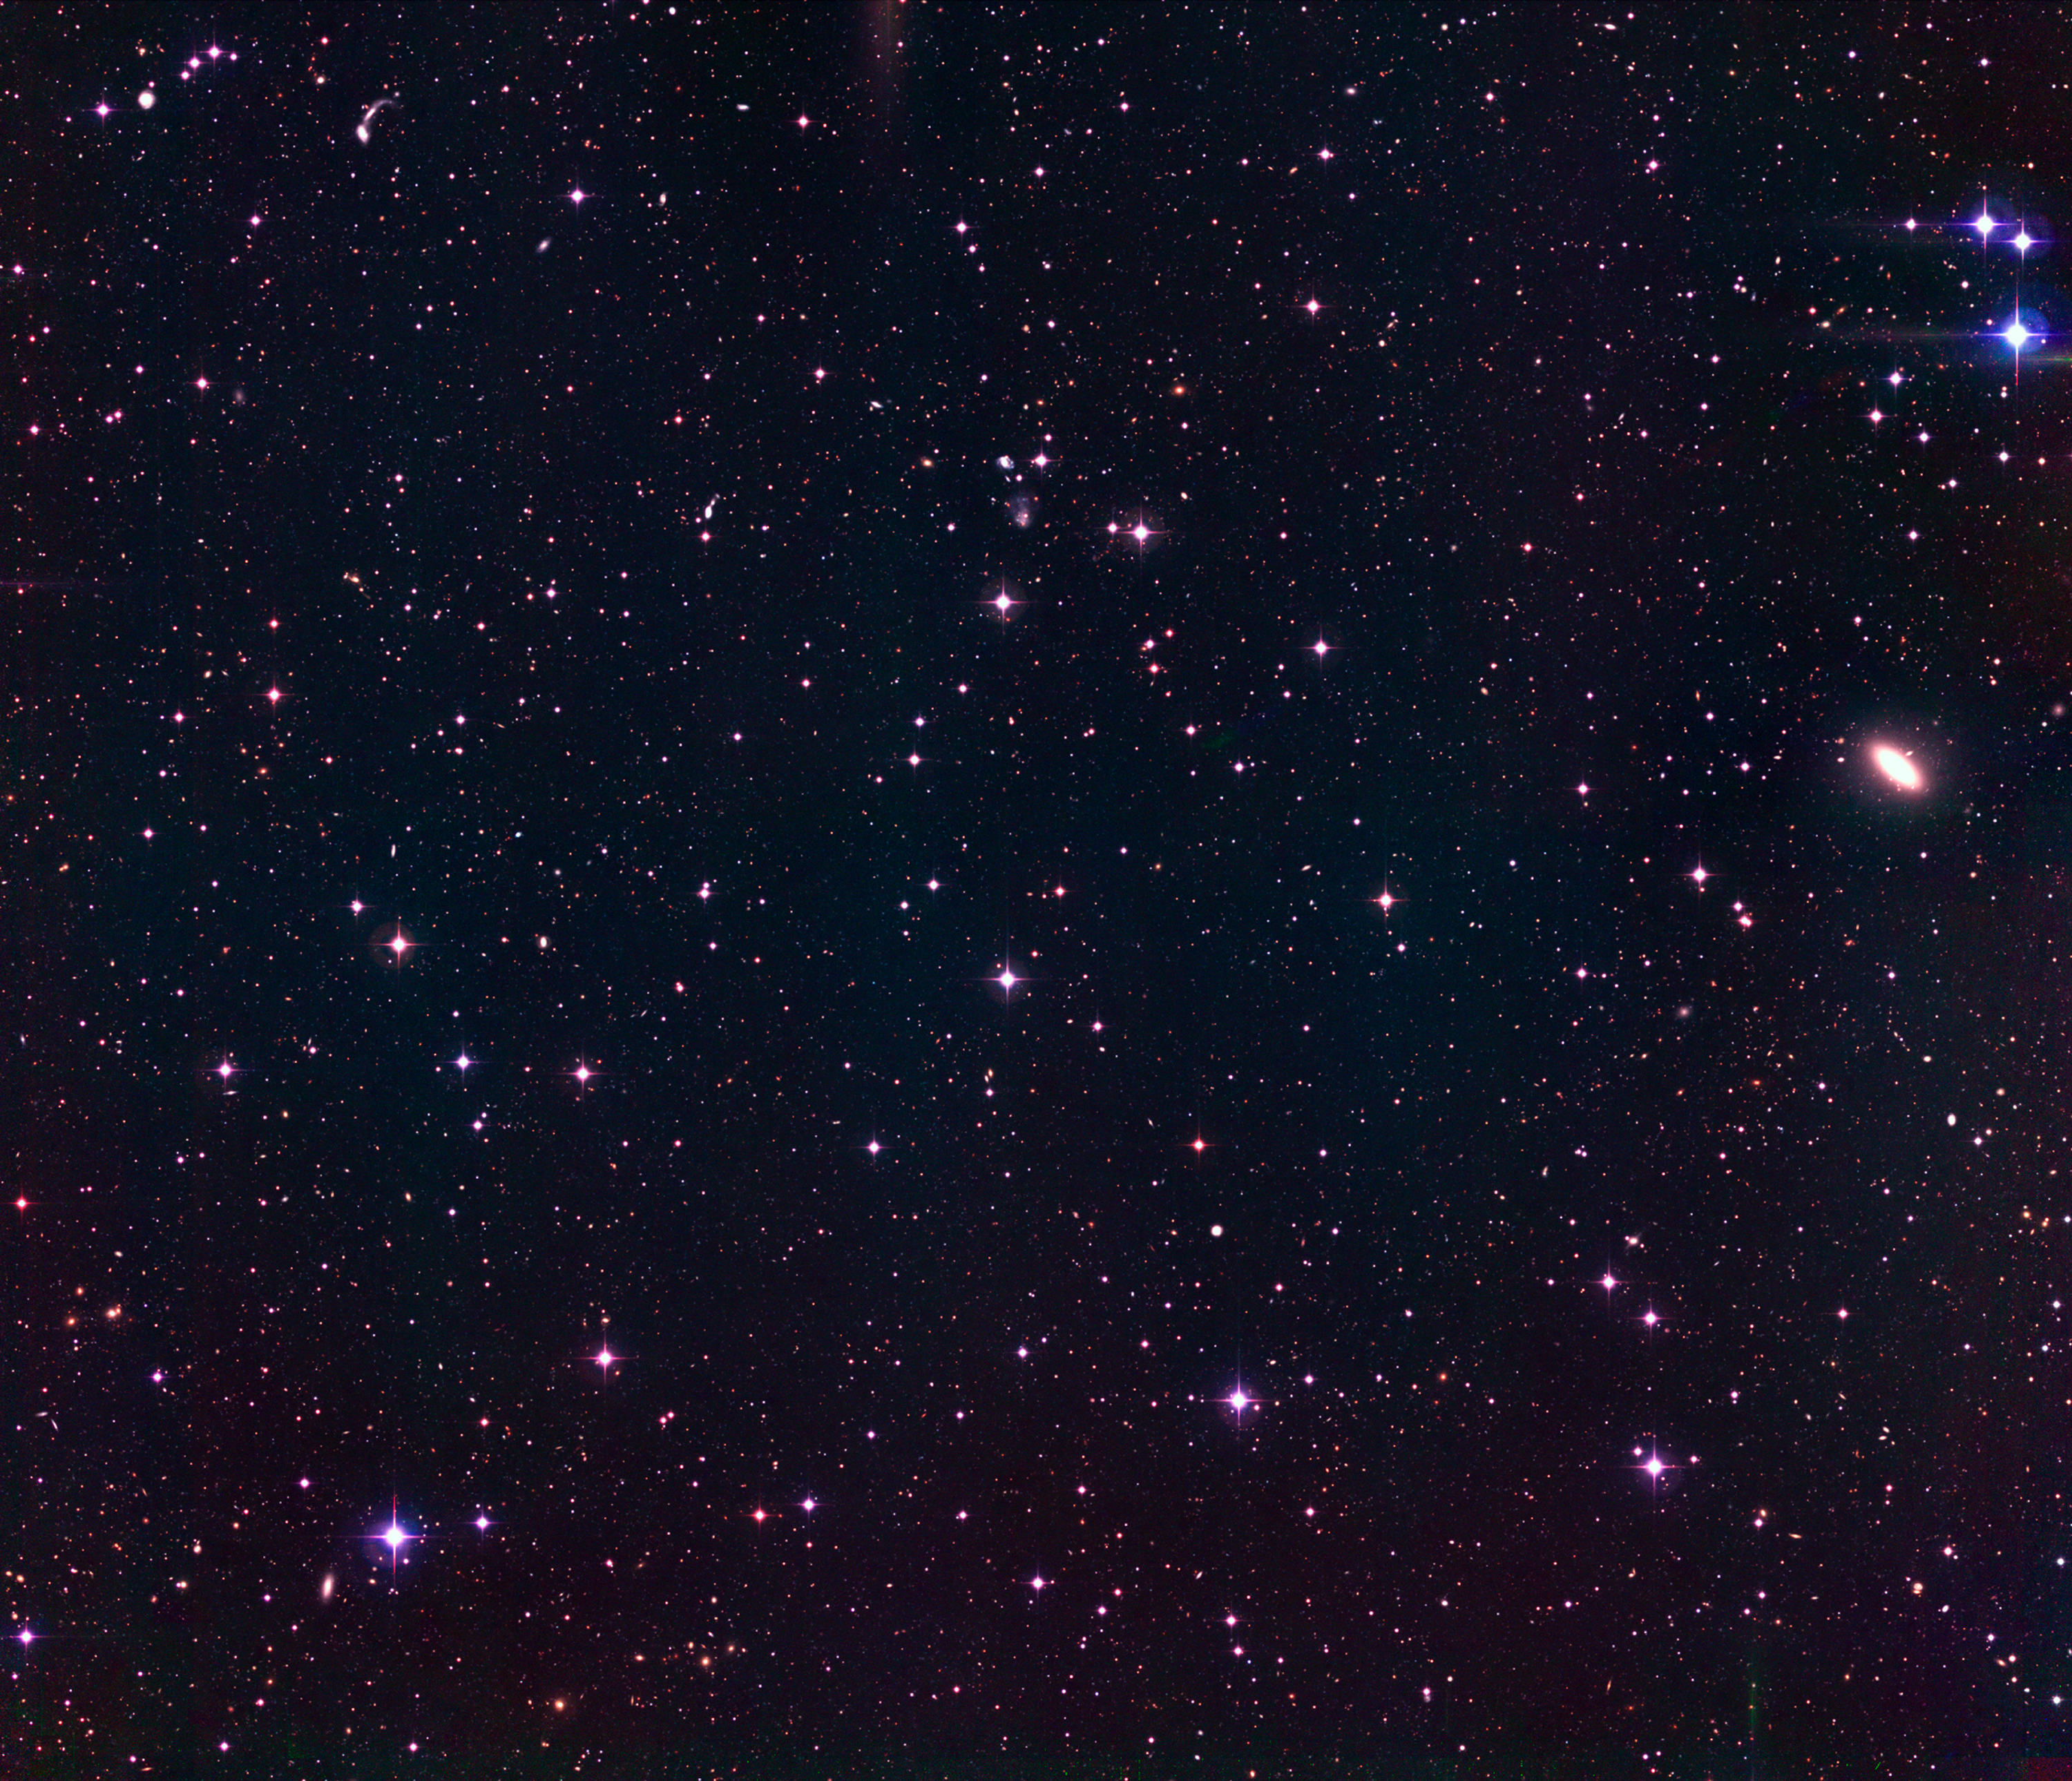

The Capodimonte Deep Field

This is a three-colour image of about 1/4 of the Capodimonte Deep Field (OACDF) obtained with the Wide-Field Imager (WFI) on the MPG/ESO 2.2-m telescope at the la Silla Observatory. It covers "OACDF Subfield no. 2 (OACDF2)" with an area of about 35 x 32 arcmin 2 (about the size of the full moon), and it is one of the "deepest" wide-field images ever obtained. It has been obtained by the combination of the B, V, and R stacked images of the OACDF2 field. The total exposure times in the three bands are 2 hours in B and V (12 ditherings of 10 min each were stacked to produce the B and V images) and 3 hours in R (13 ditherings of 15 min each). The mosaic images in the B and V bands were aligned relative to the R-band image and adjusted to a logarithmic intensity scale prior to the combination. The typical seeing was of the order of 1 arcsec in each of the three bands. Preliminary estimates of the three-sigma limiting magnitudes in B, V and R indicate 25.5, 25.0 and 25.0, respectively. More than 35,000 objects are detected above the three-sigma level.

Technical information : this image has been obtained by the combination of the B, V, and R stacked images of the OACDF2 field. The total exposure times in the three bands are 2 hours in B and V (12 ditherings of 10 min each were stacked to produce the B and V images) and 3 hours in R (13 ditherings of 15 min each). The mosaic images in the B and V bands were aligned relative to the R-band image and adjusted to a logarithmic intensity scale prior to the combination. The typical seeing was of the order of 1 arcsec in each of the three bands. Preliminary estimates of the three-sigma limiting magnitudes in B, V and R indicate 25.5, 25.0 and 25.0, respectively. More than 35,000 objects are detected above the three-sigma level. North is up and East is left.

Credit: ESO